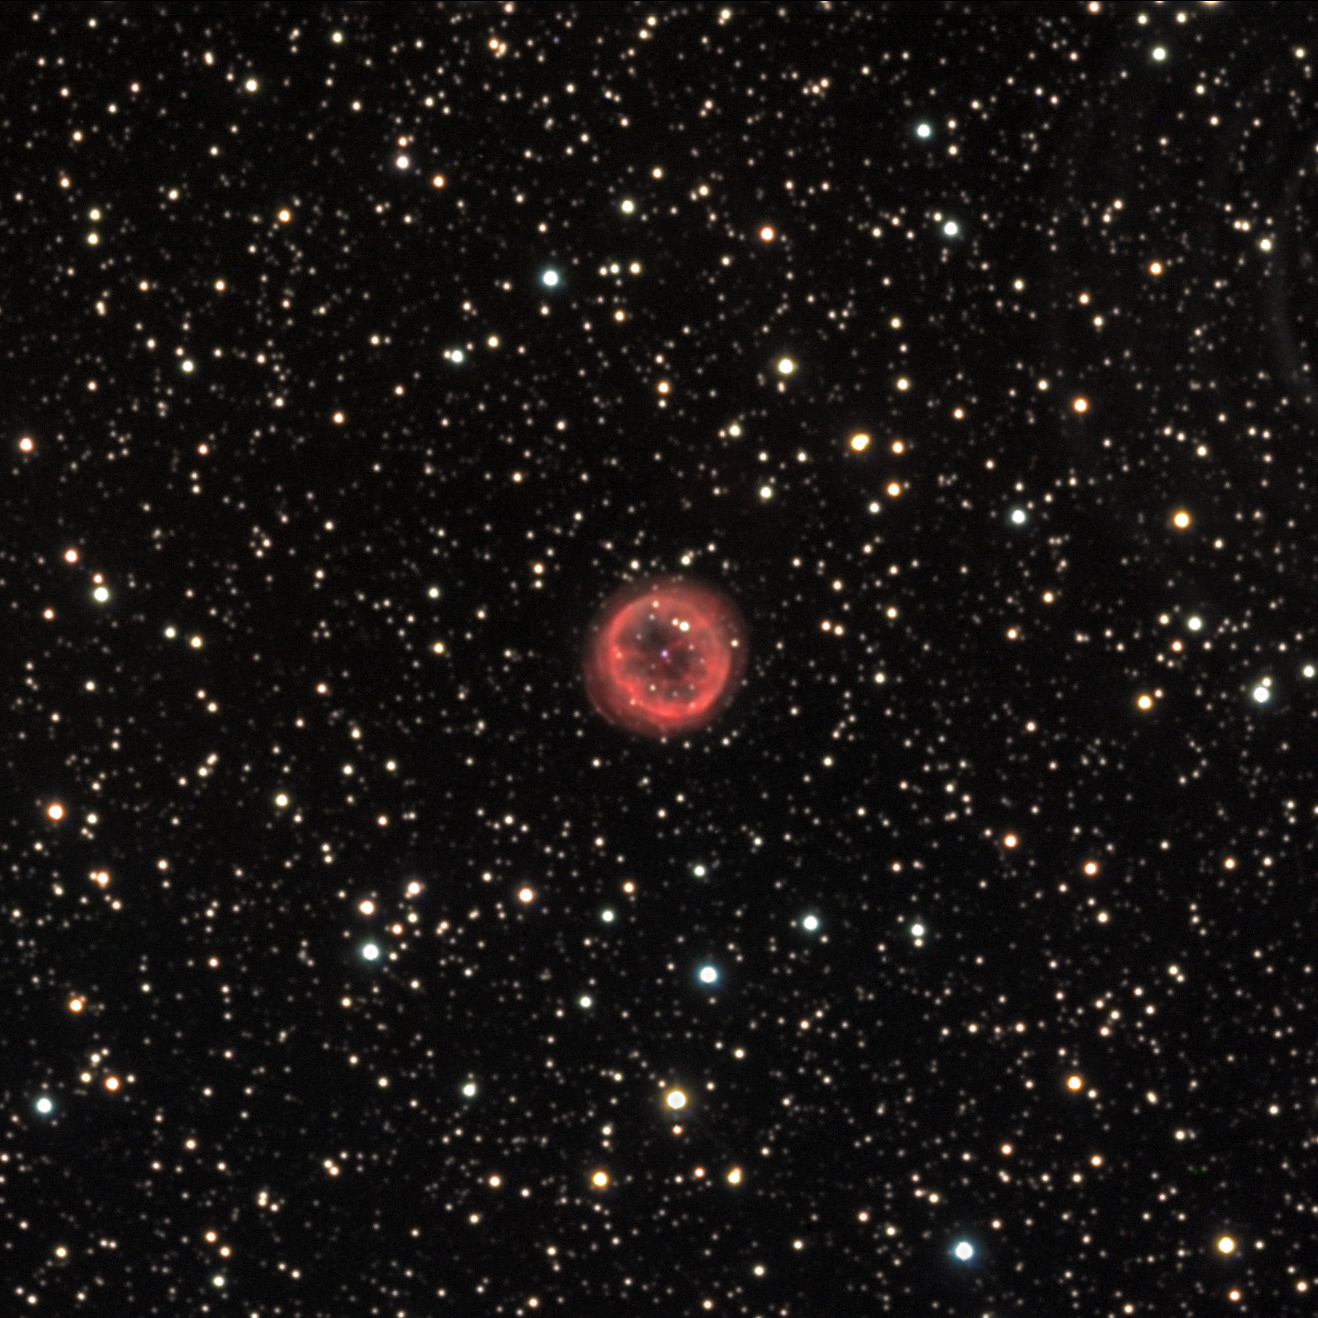

NGC 6894

NGC 6894 is a seemingly typical planetary nebula. It has a diffuse spherical outer shell with a more convoluted inner structure. The overall pinkish color to this nebula may be due to the reddening of light caused by intervening clouds of gas and dust in this direction. This nebula also has a unique attribute: in deep images (not shown here) this nebula may be interacting with the local interstellar medium (latent galactic gas clouds). Notice that the top left quadrant of the nebula has an oval bright area. This could be a symptom of this interaction. Furthermore, these deep images reveal that the gas released from this nebula has aligned itself with the local magnetic field of the galaxy. These observations help to probe the nature of our galaxy 4000 light years away!

This image was taken as part of Advanced Observing Program (AOP) program at Kitt Peak Visitor Center during 2014.

Credit: KPNO/NOIRLab/NSF/AURA/Dale Niksch/Adam Block